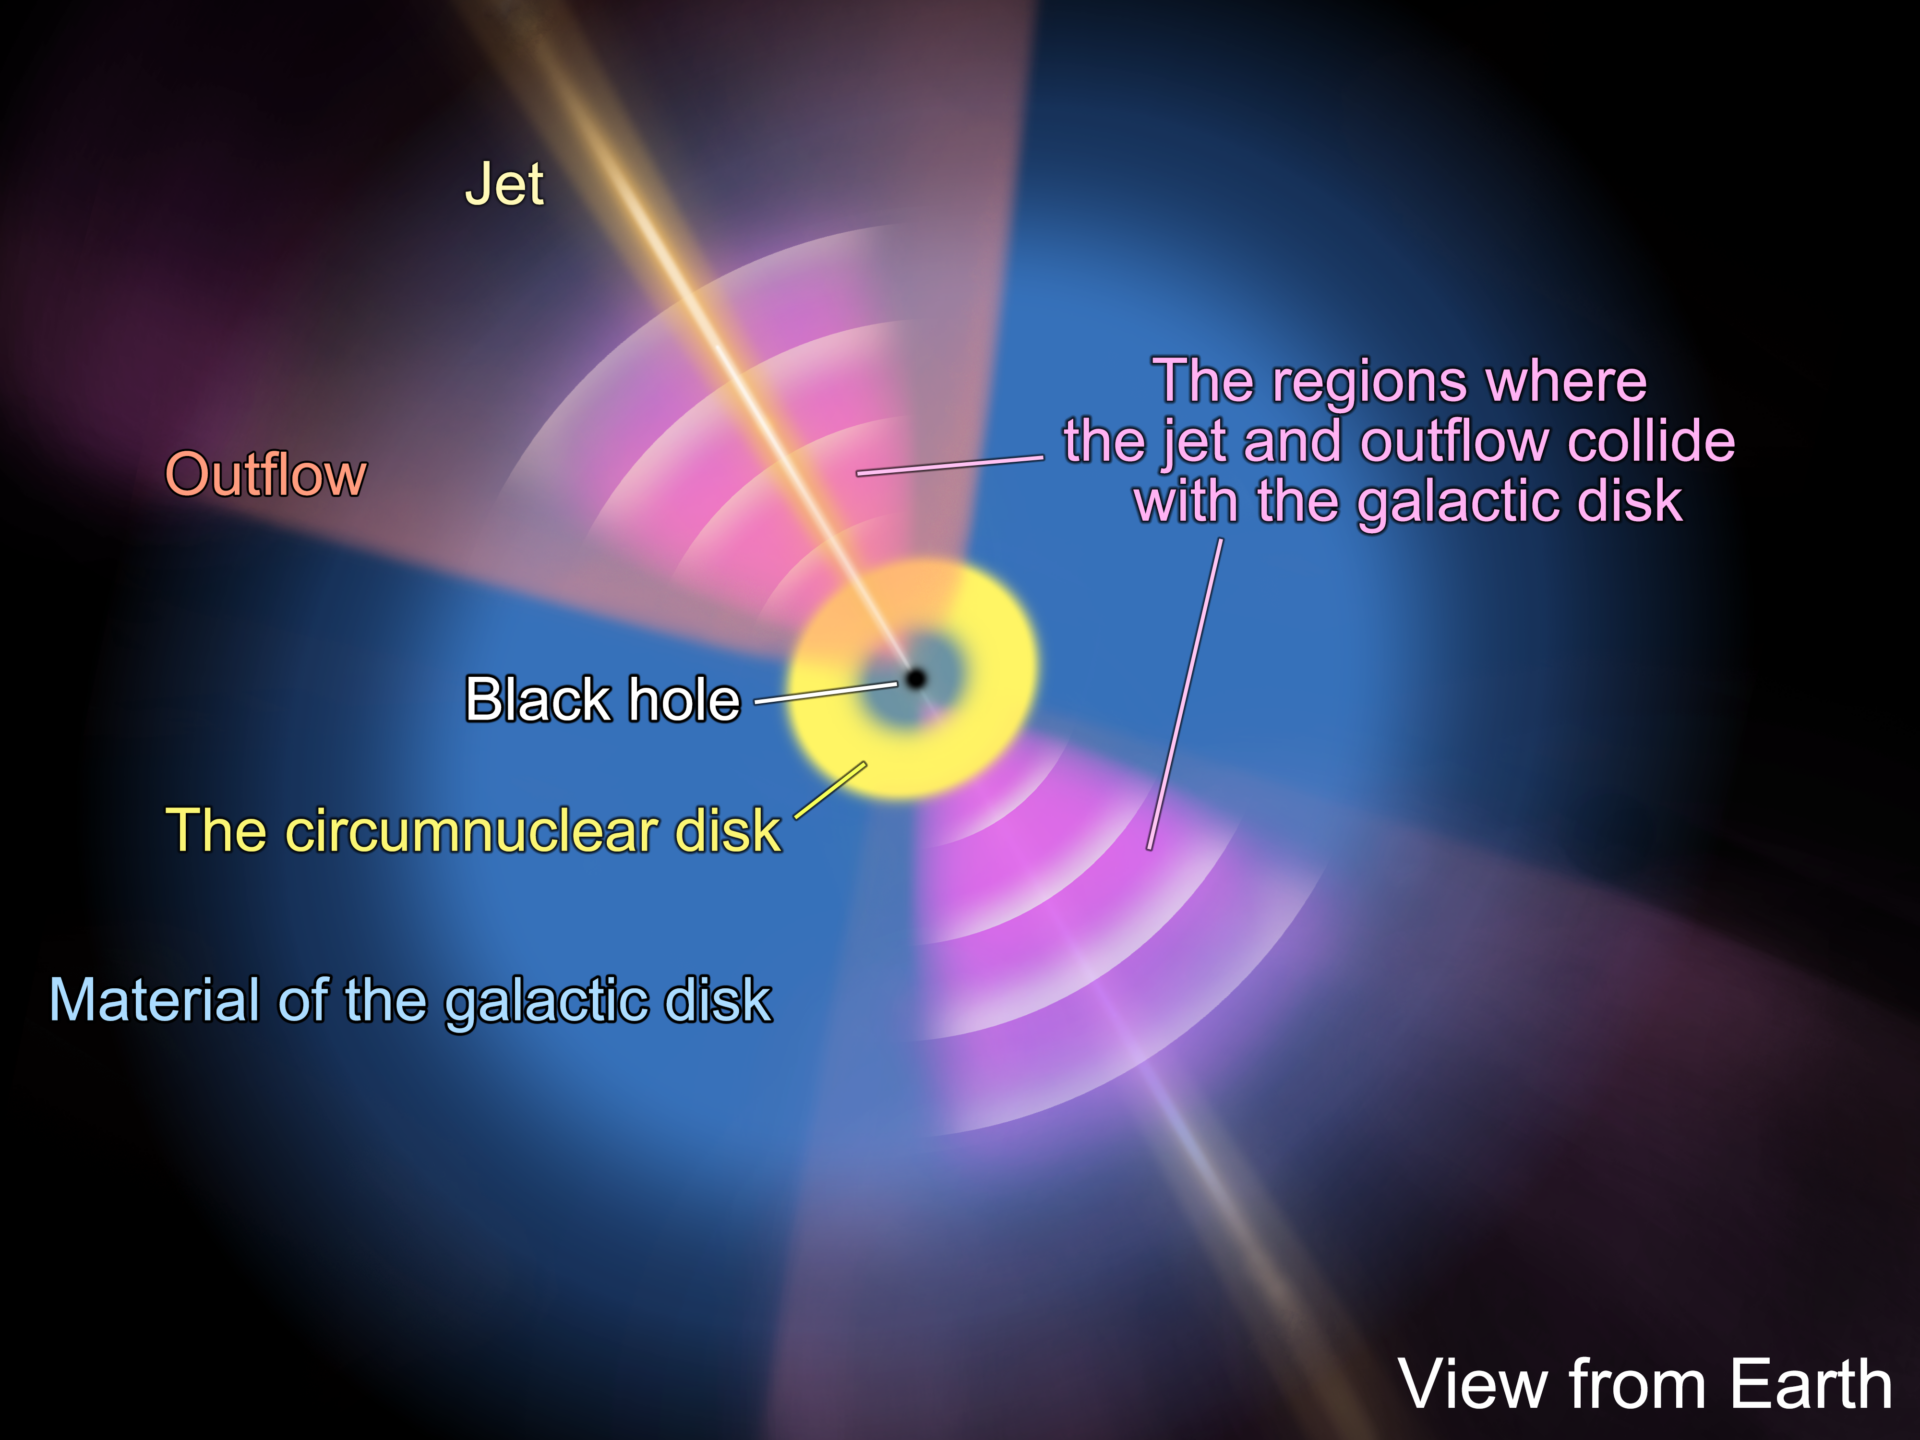

説明図2-2-ENG

Schematic representation of the molecular gas distribution structure in the bipolar region, classified as distinct from the circumnuclear disk through machine learning (the same model is shown from a different perspective in Figure 3).

Credit: ALMA (ESO/NAOJ/NRAO), T. Saito et al